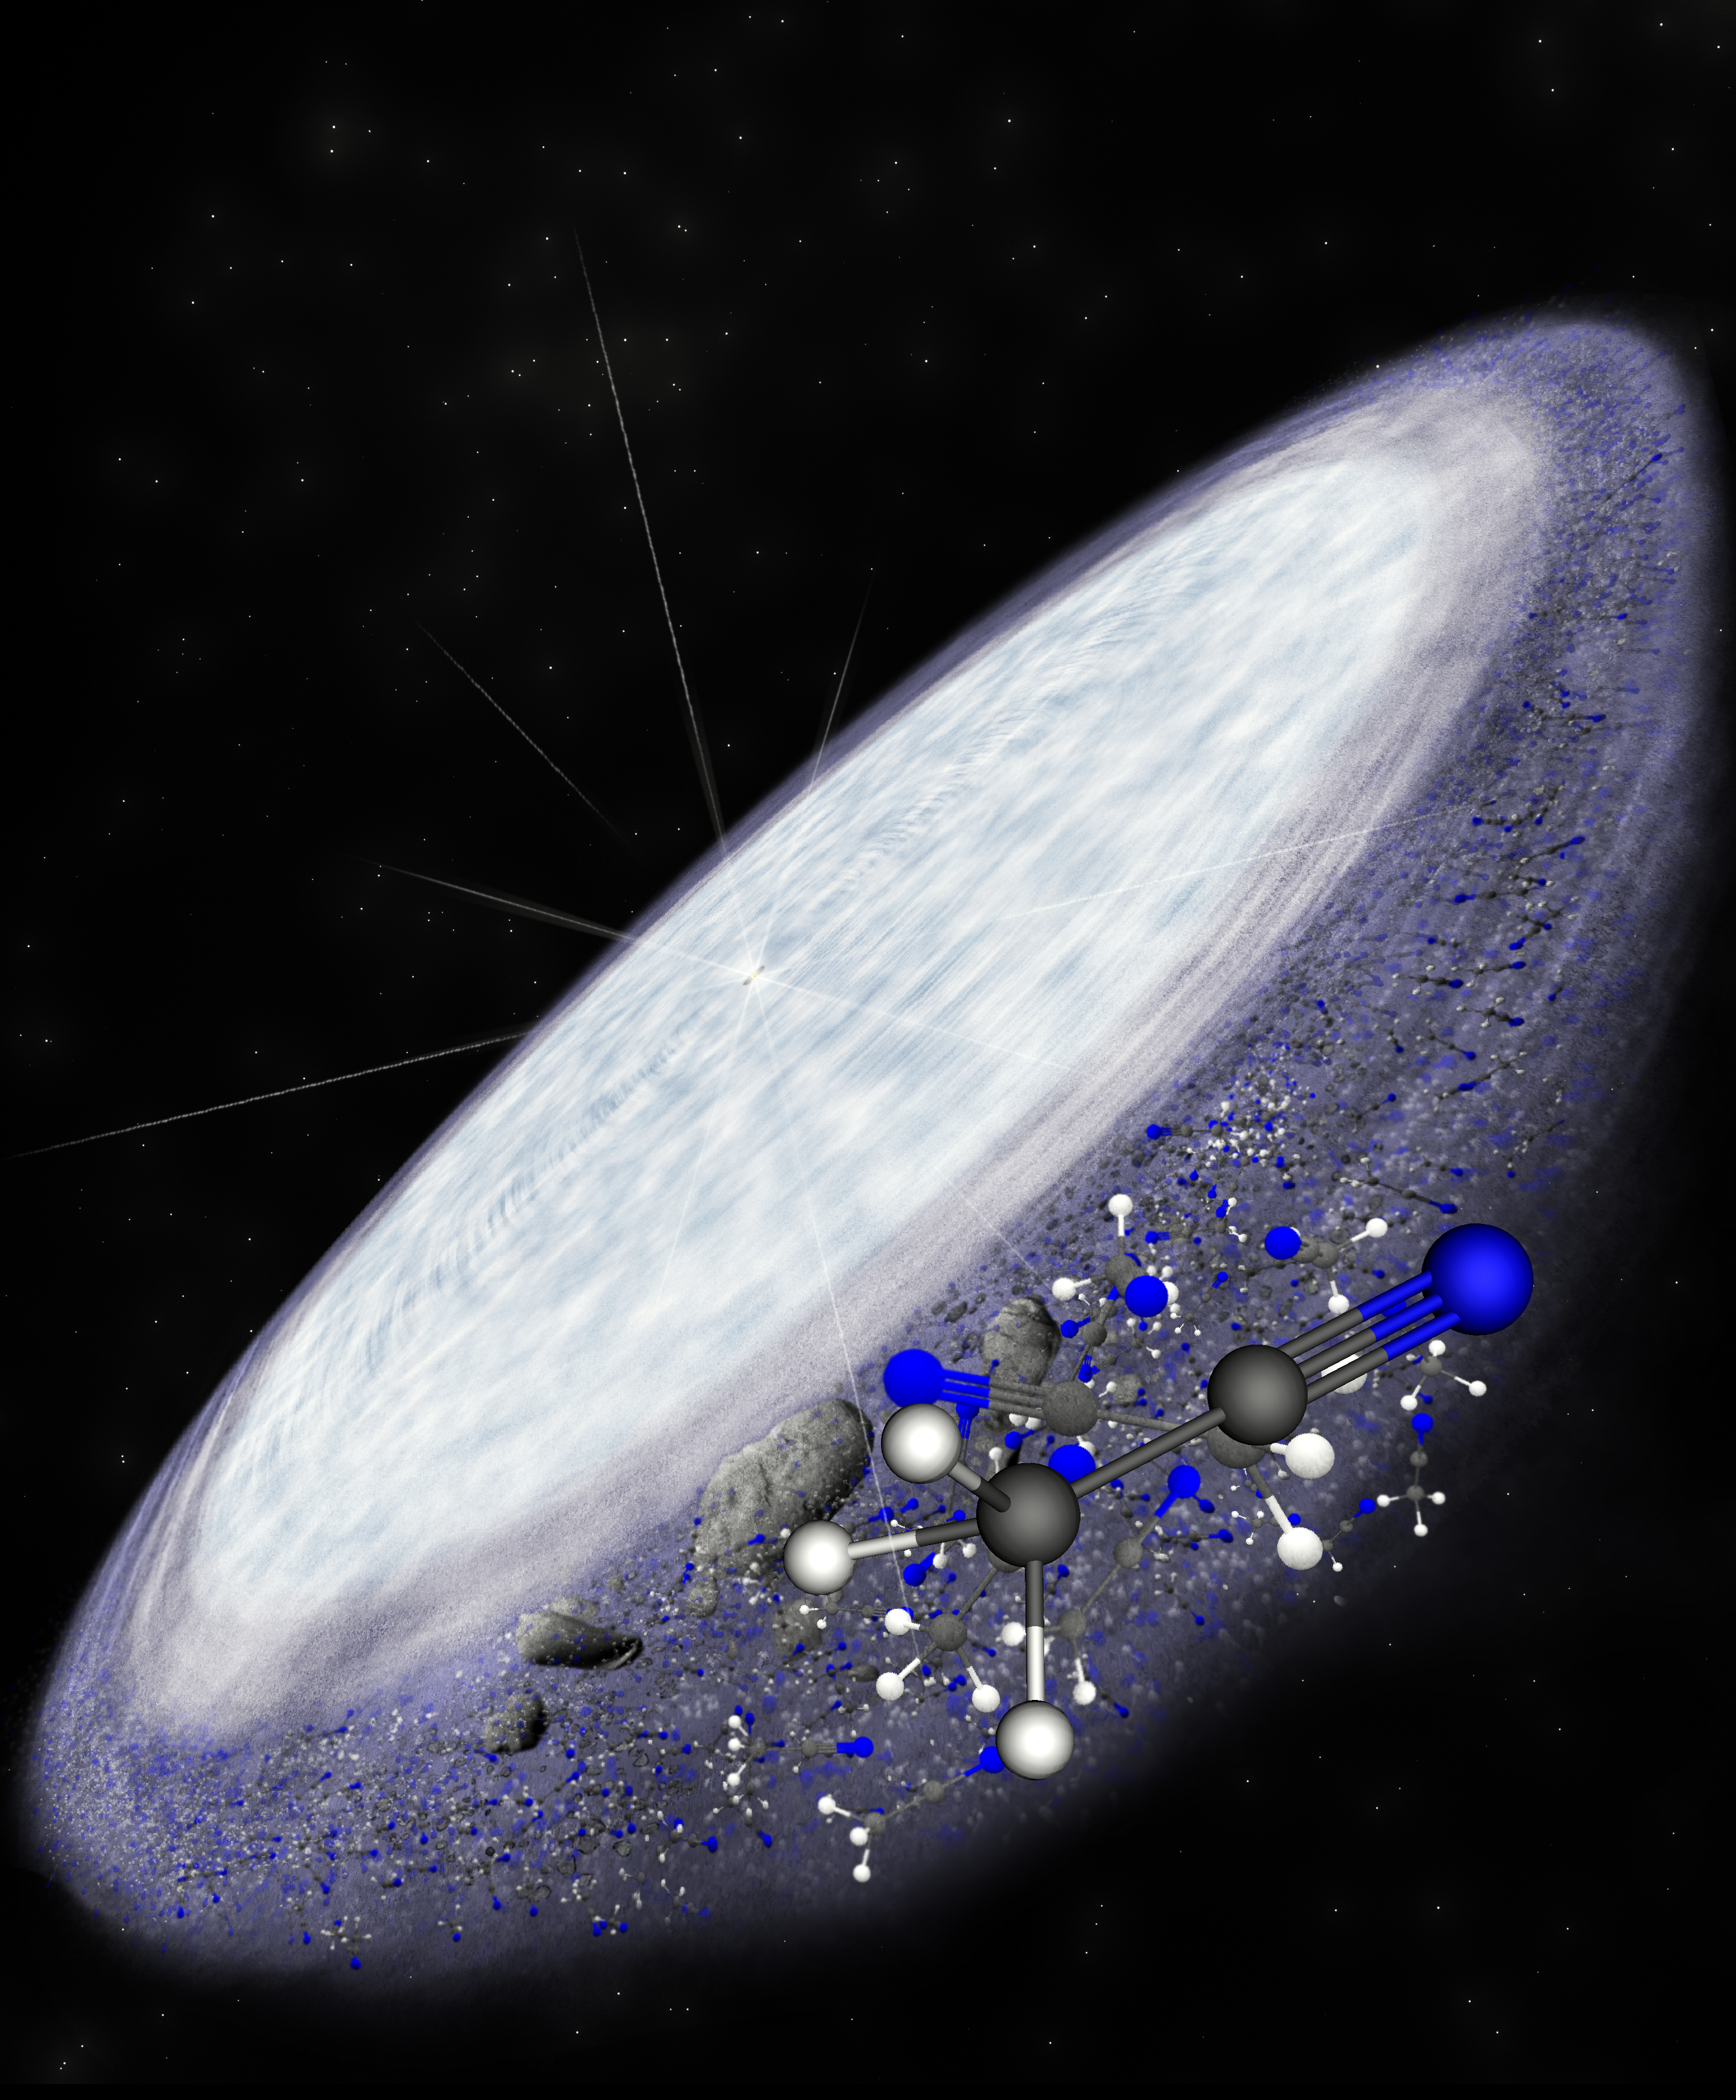

Artist impression of the protoplanetary disc surrounding the young star MWC 480

Artist impression of the protoplanetary disc surrounding the young star MWC 480. ALMA has detected the complex organic molecule methyl cyanide in the outer reaches of the disc in the region where comets are believed to form. This is another indication that complex organic chemistry, and potentially the conditions necessary for life, is universal.

Credit: B. Saxton (NRAO/AUI/NSF)